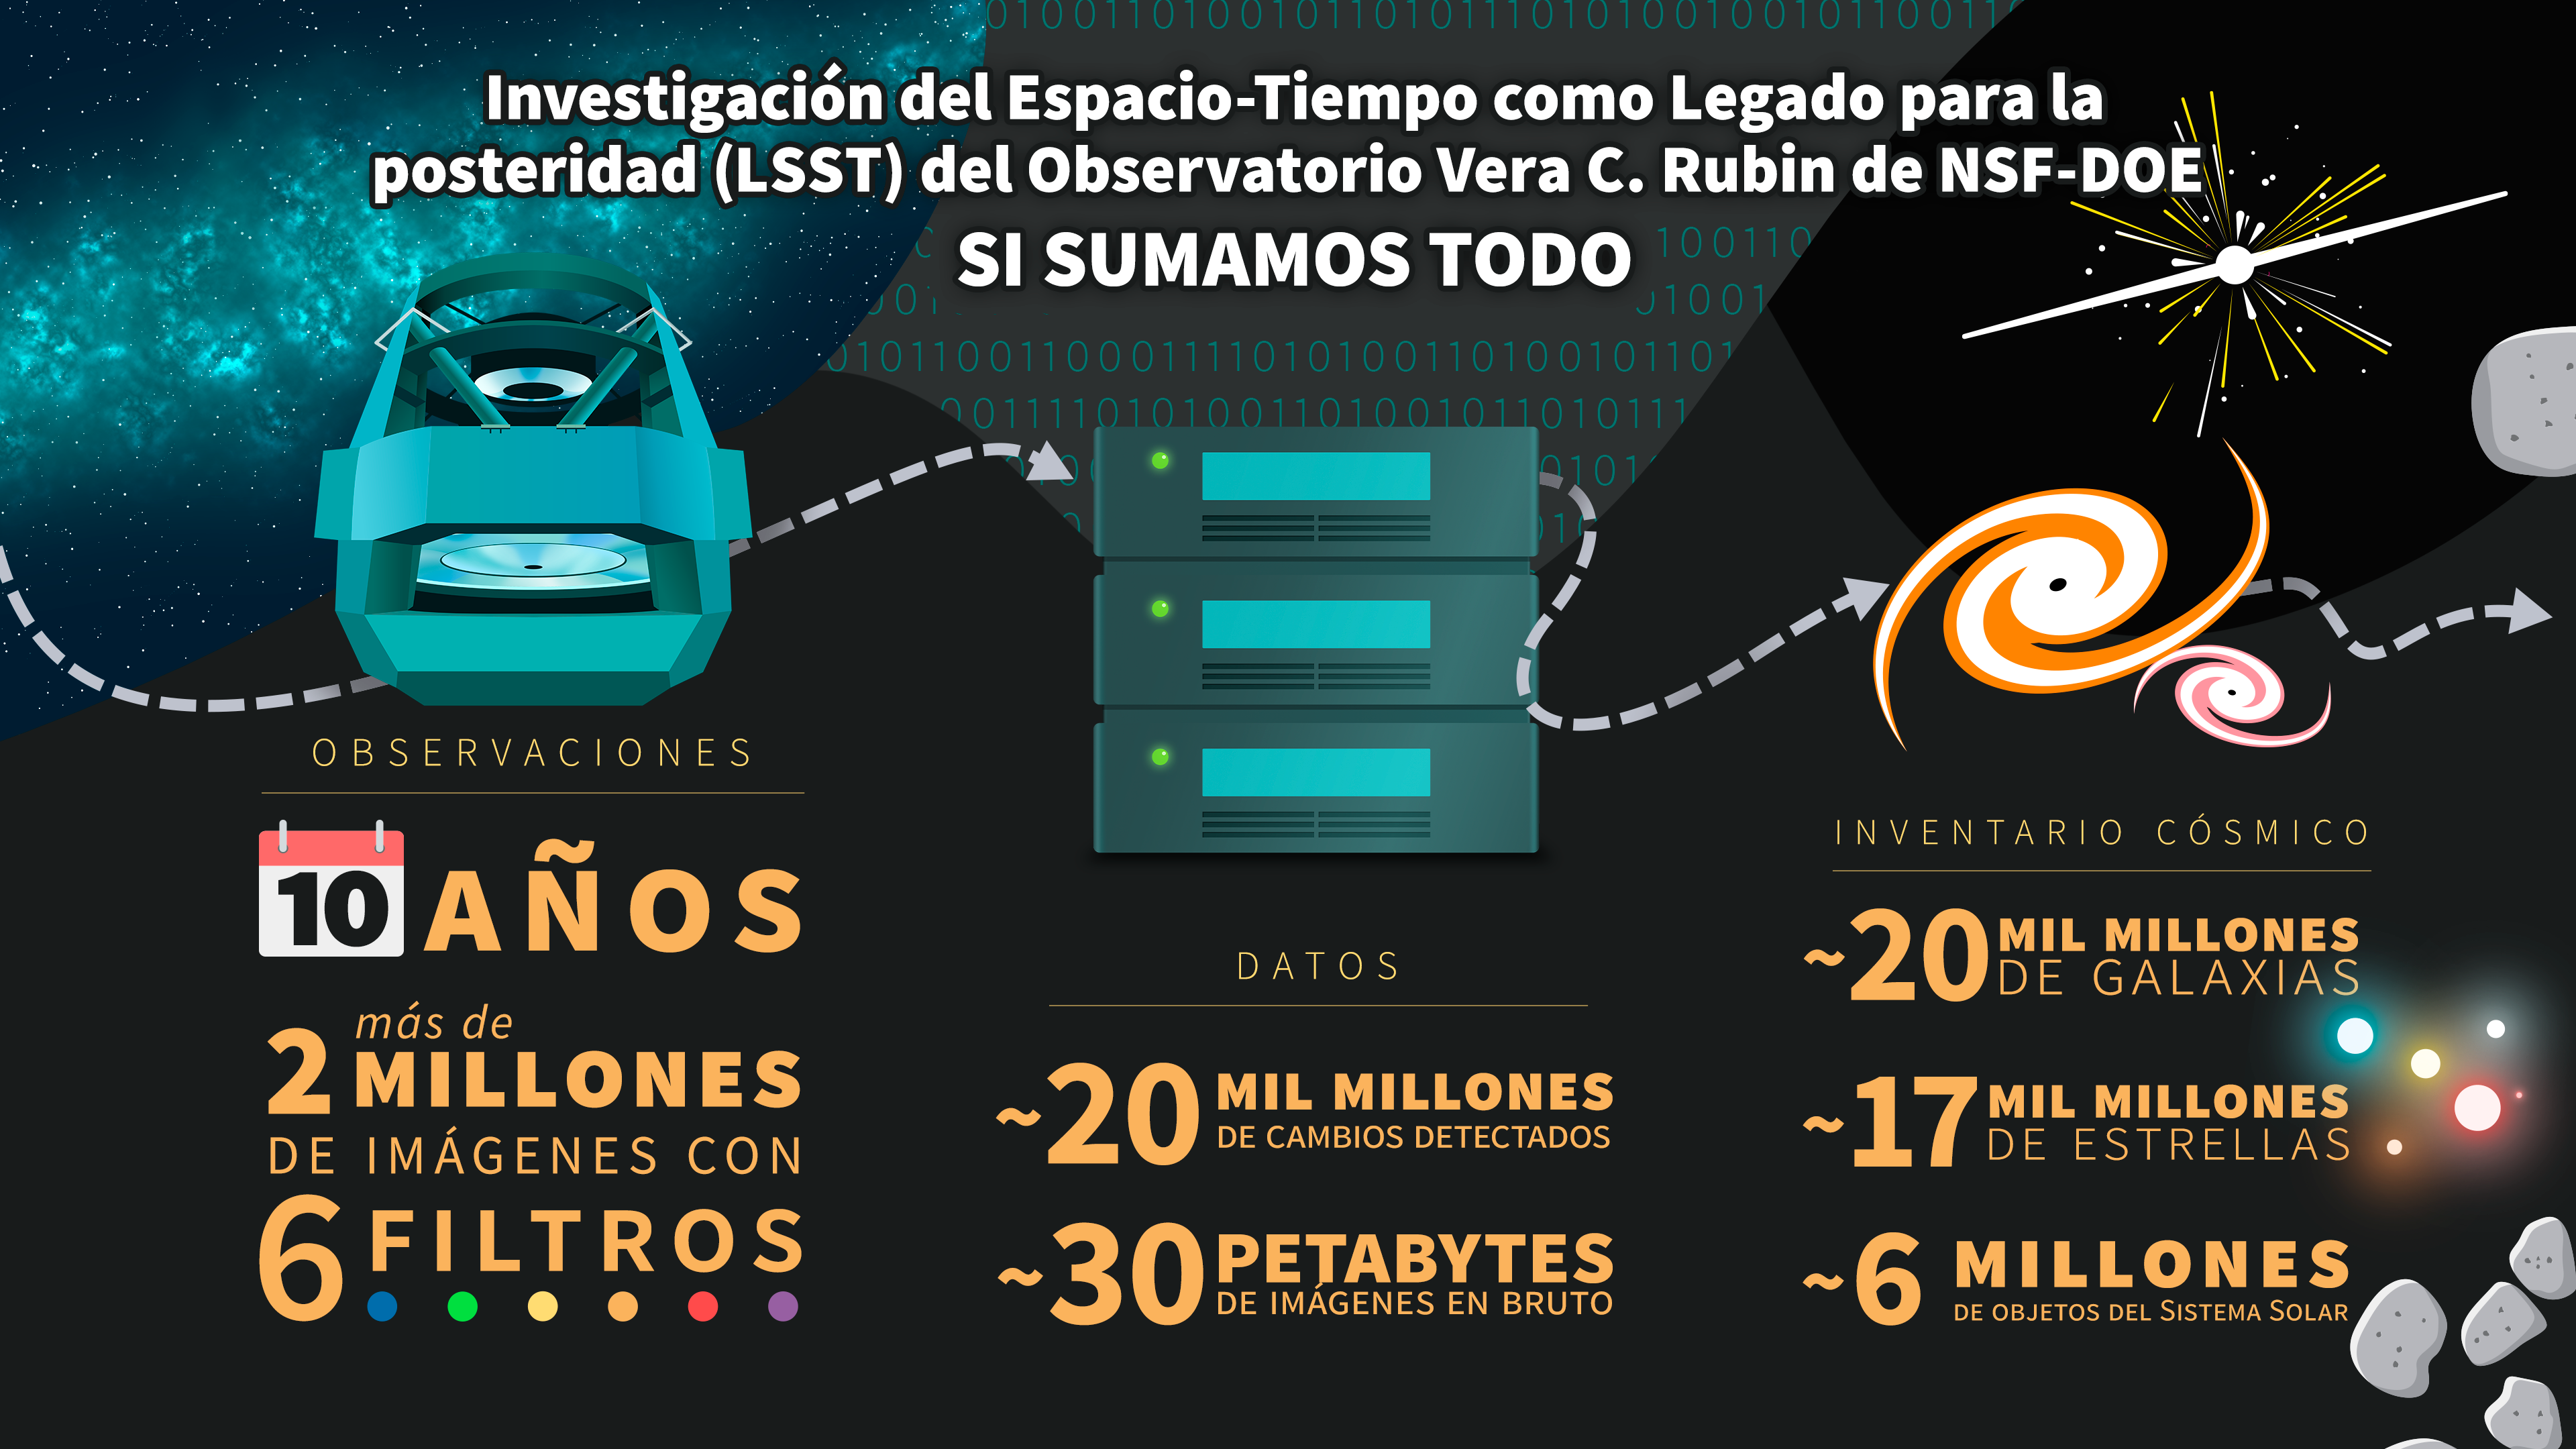

NSF–DOE Vera C. Rubin Observatory by the numbers (Spanish)

Esta infografía muestra las cifras que hay detrás la Investigación del Espacio-Tiempo como Legado para la posteridad del Observatorio Rubin de NSF–DOE, una nueva e importante exploración del cielo nocturno que transformará nuestra comprensión del Universo.

Credit: NSF–DOE Vera C. Rubin Observatory/NOIRLab/SLAC/AURA